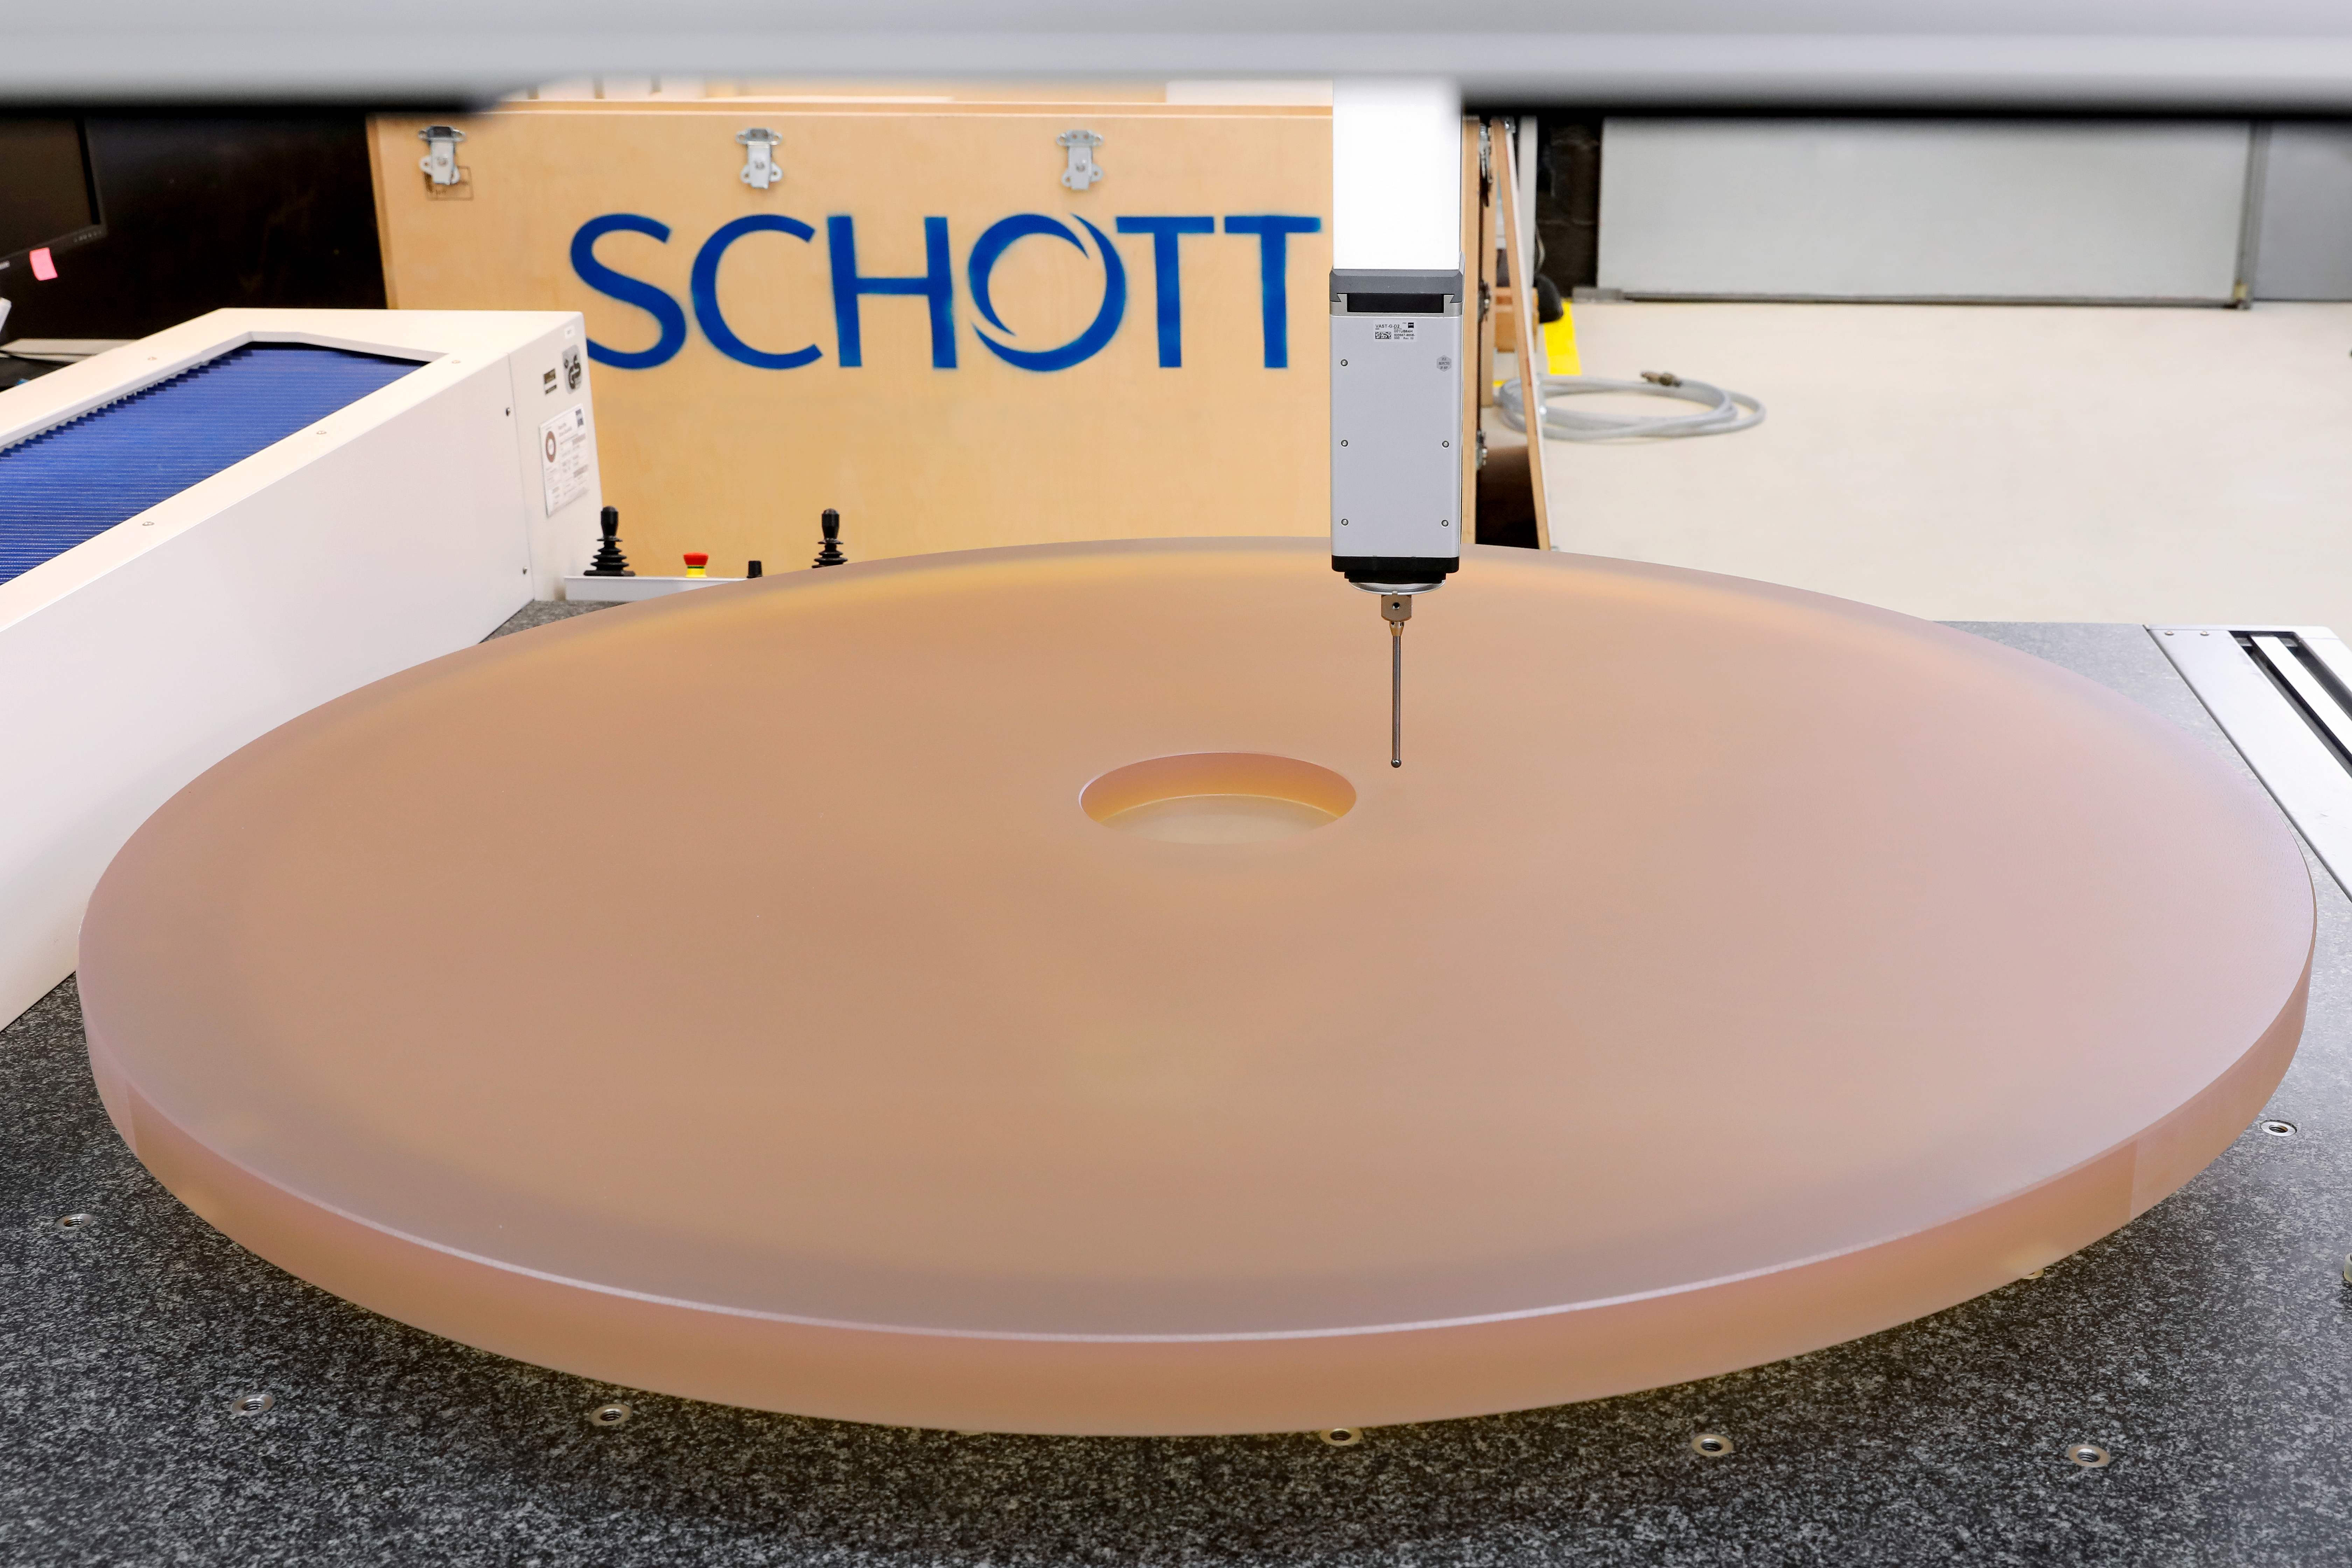

First blank for M1 of the ELT

This is the first segment blank for mirror 1 (M1) of the ELT. Manufactured by SCHOTT, it was completed at the end of August 2018. M1 is the primary mirror of the ELT and, when completed, will be 39 metres in diameter and consist of 798 segments.

Credit: SCHOTT/ESO